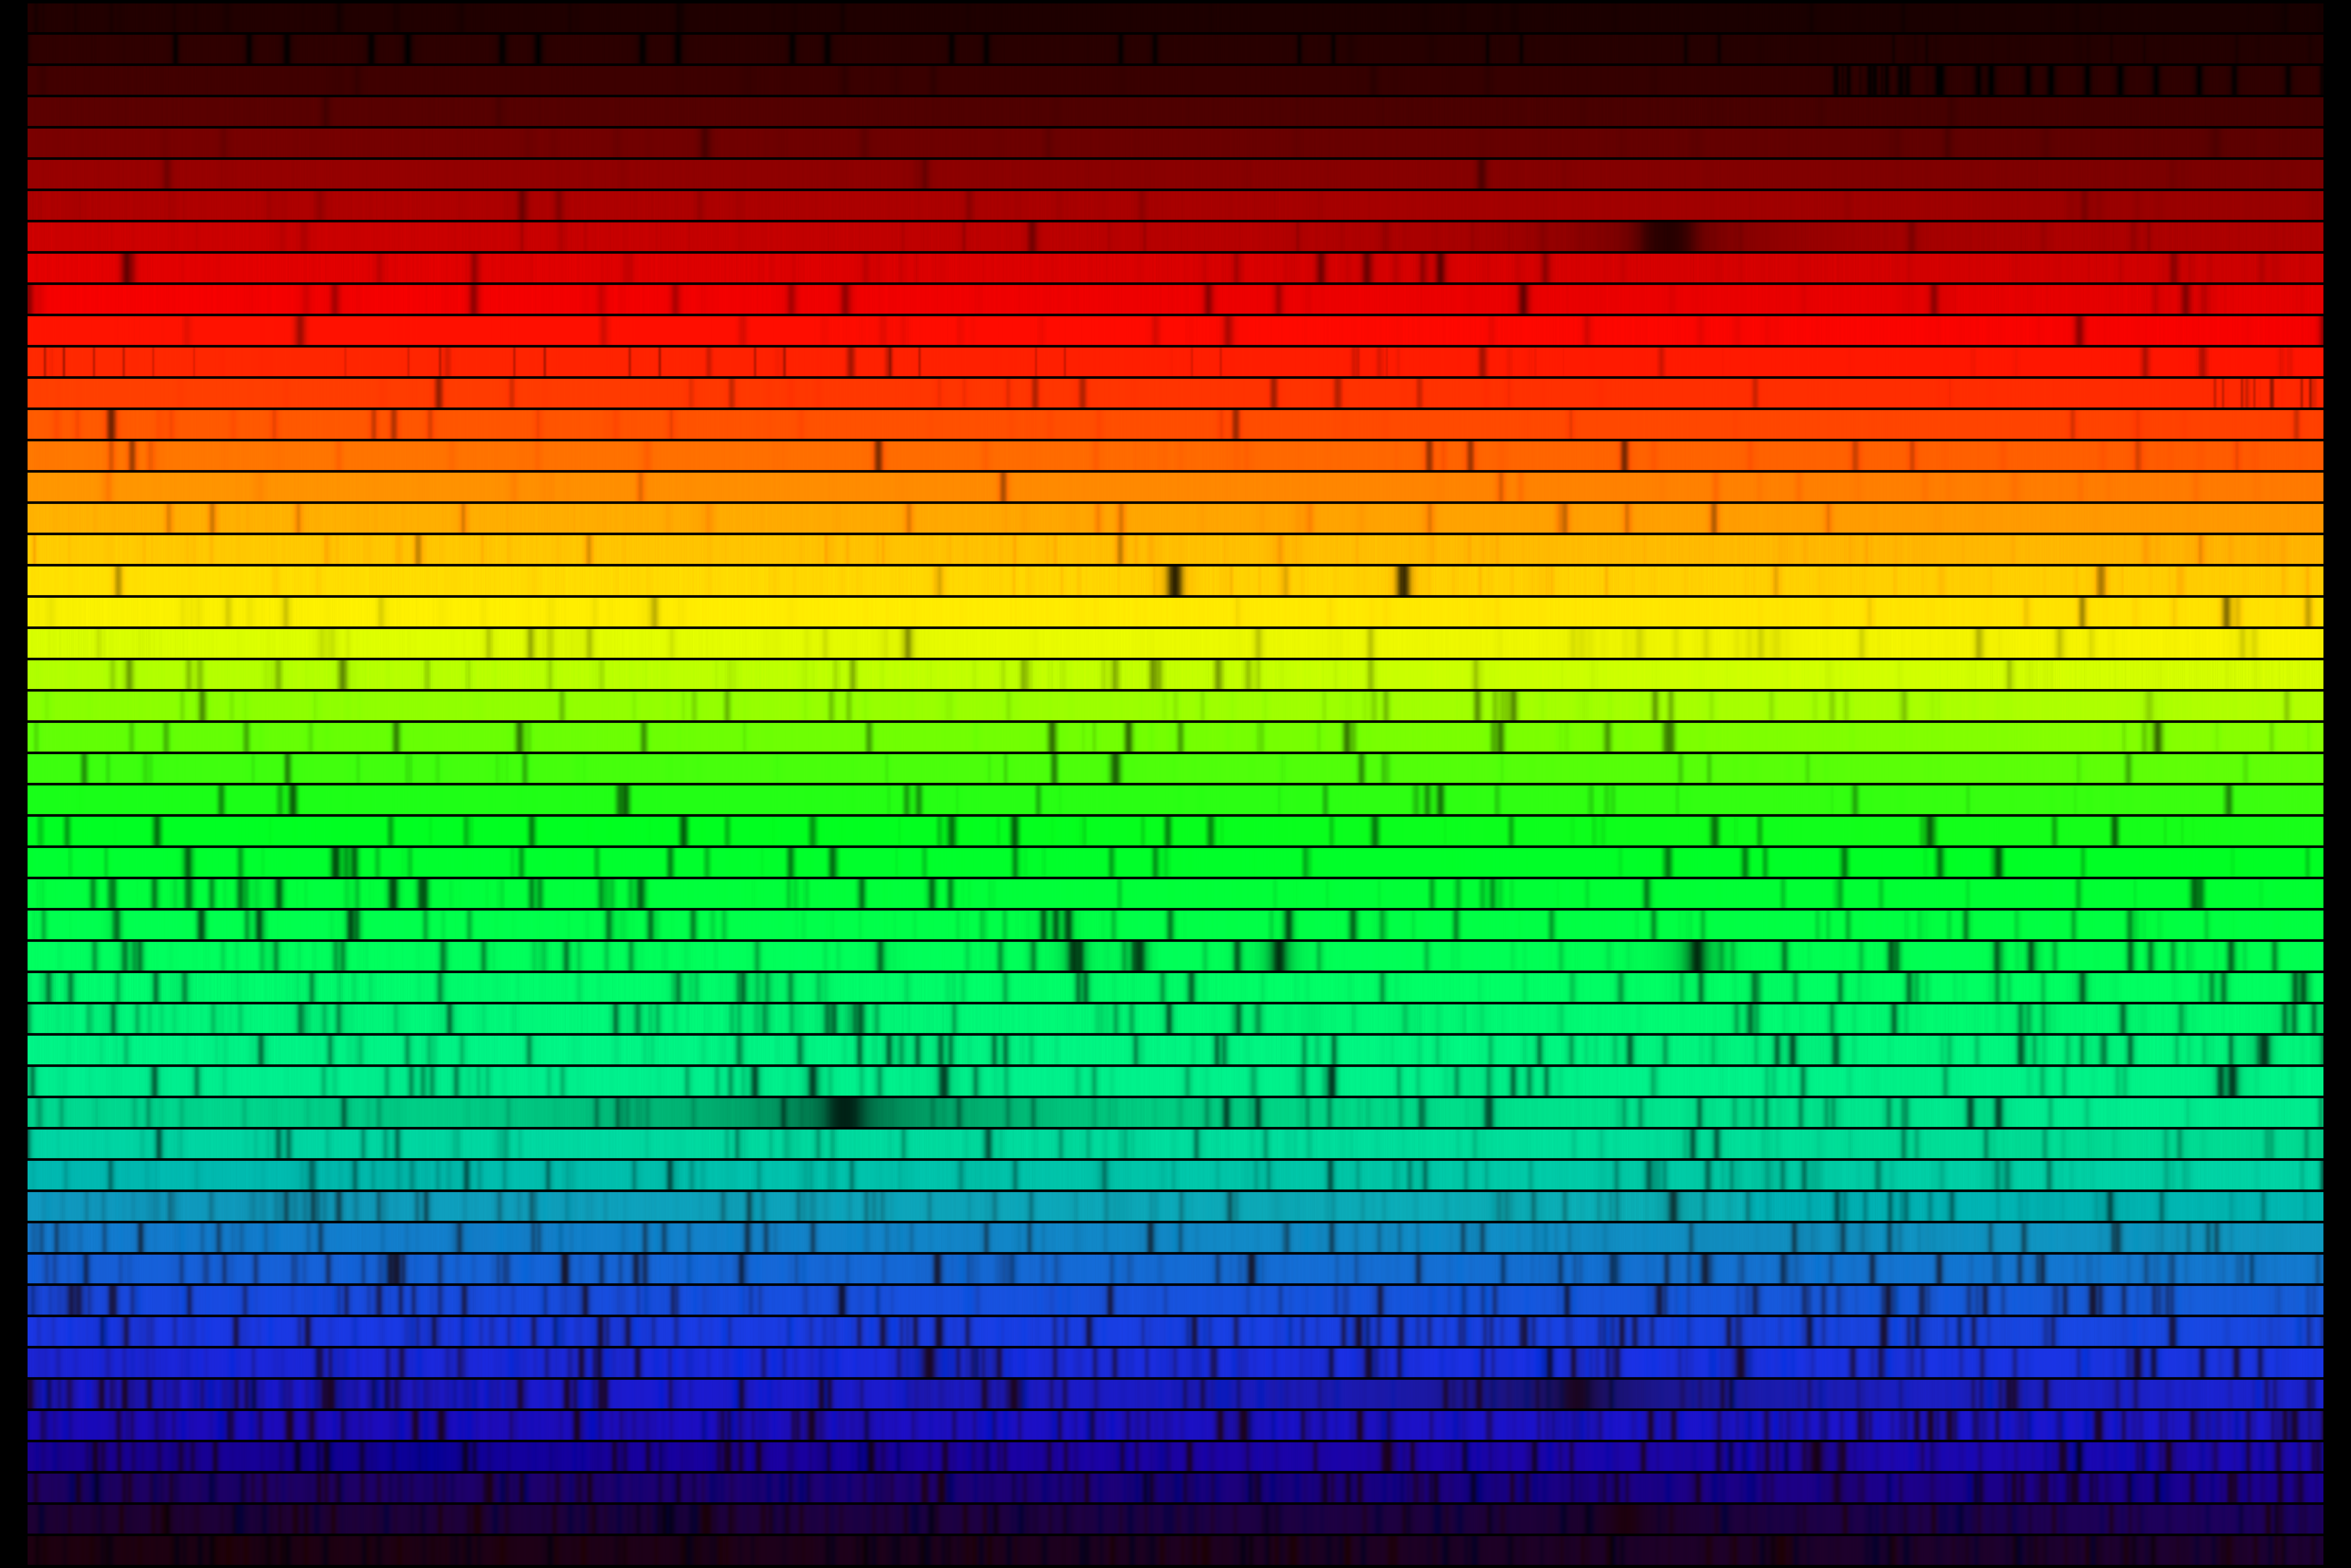

High resolution spectrum of Procyon

A high resolution version of the spectrum of the sub-giant star Procyon, also known as Alpha Canis Minoris (spectral type F5). This image was created from a digital version of the outstanding photographic atlas observed with the Mount Wilson 100-inch reflector and published in 1979 (Griffin, R.E. and Griffin, R., Cambridge, U.K.). The data were obtained from the Astronomical Data Center at NASA Goddard Space Flight Center. The images shown here were created to mimic an echelle spectrum, with wavelength increasing from left to right along each strip, and from bottom to top. Each of the 50 slices covers 60 angstroms, for a complete spectrum across the visual range from 4000 to 7000 angstroms. This image covers the same wavelength range in the same format as the spectrum of Arcturus, type K1 (or K2), and the spectrum of our own Sun, type G2.

Credit: N.A. Sharp/NOIRLab/NSF/AURA